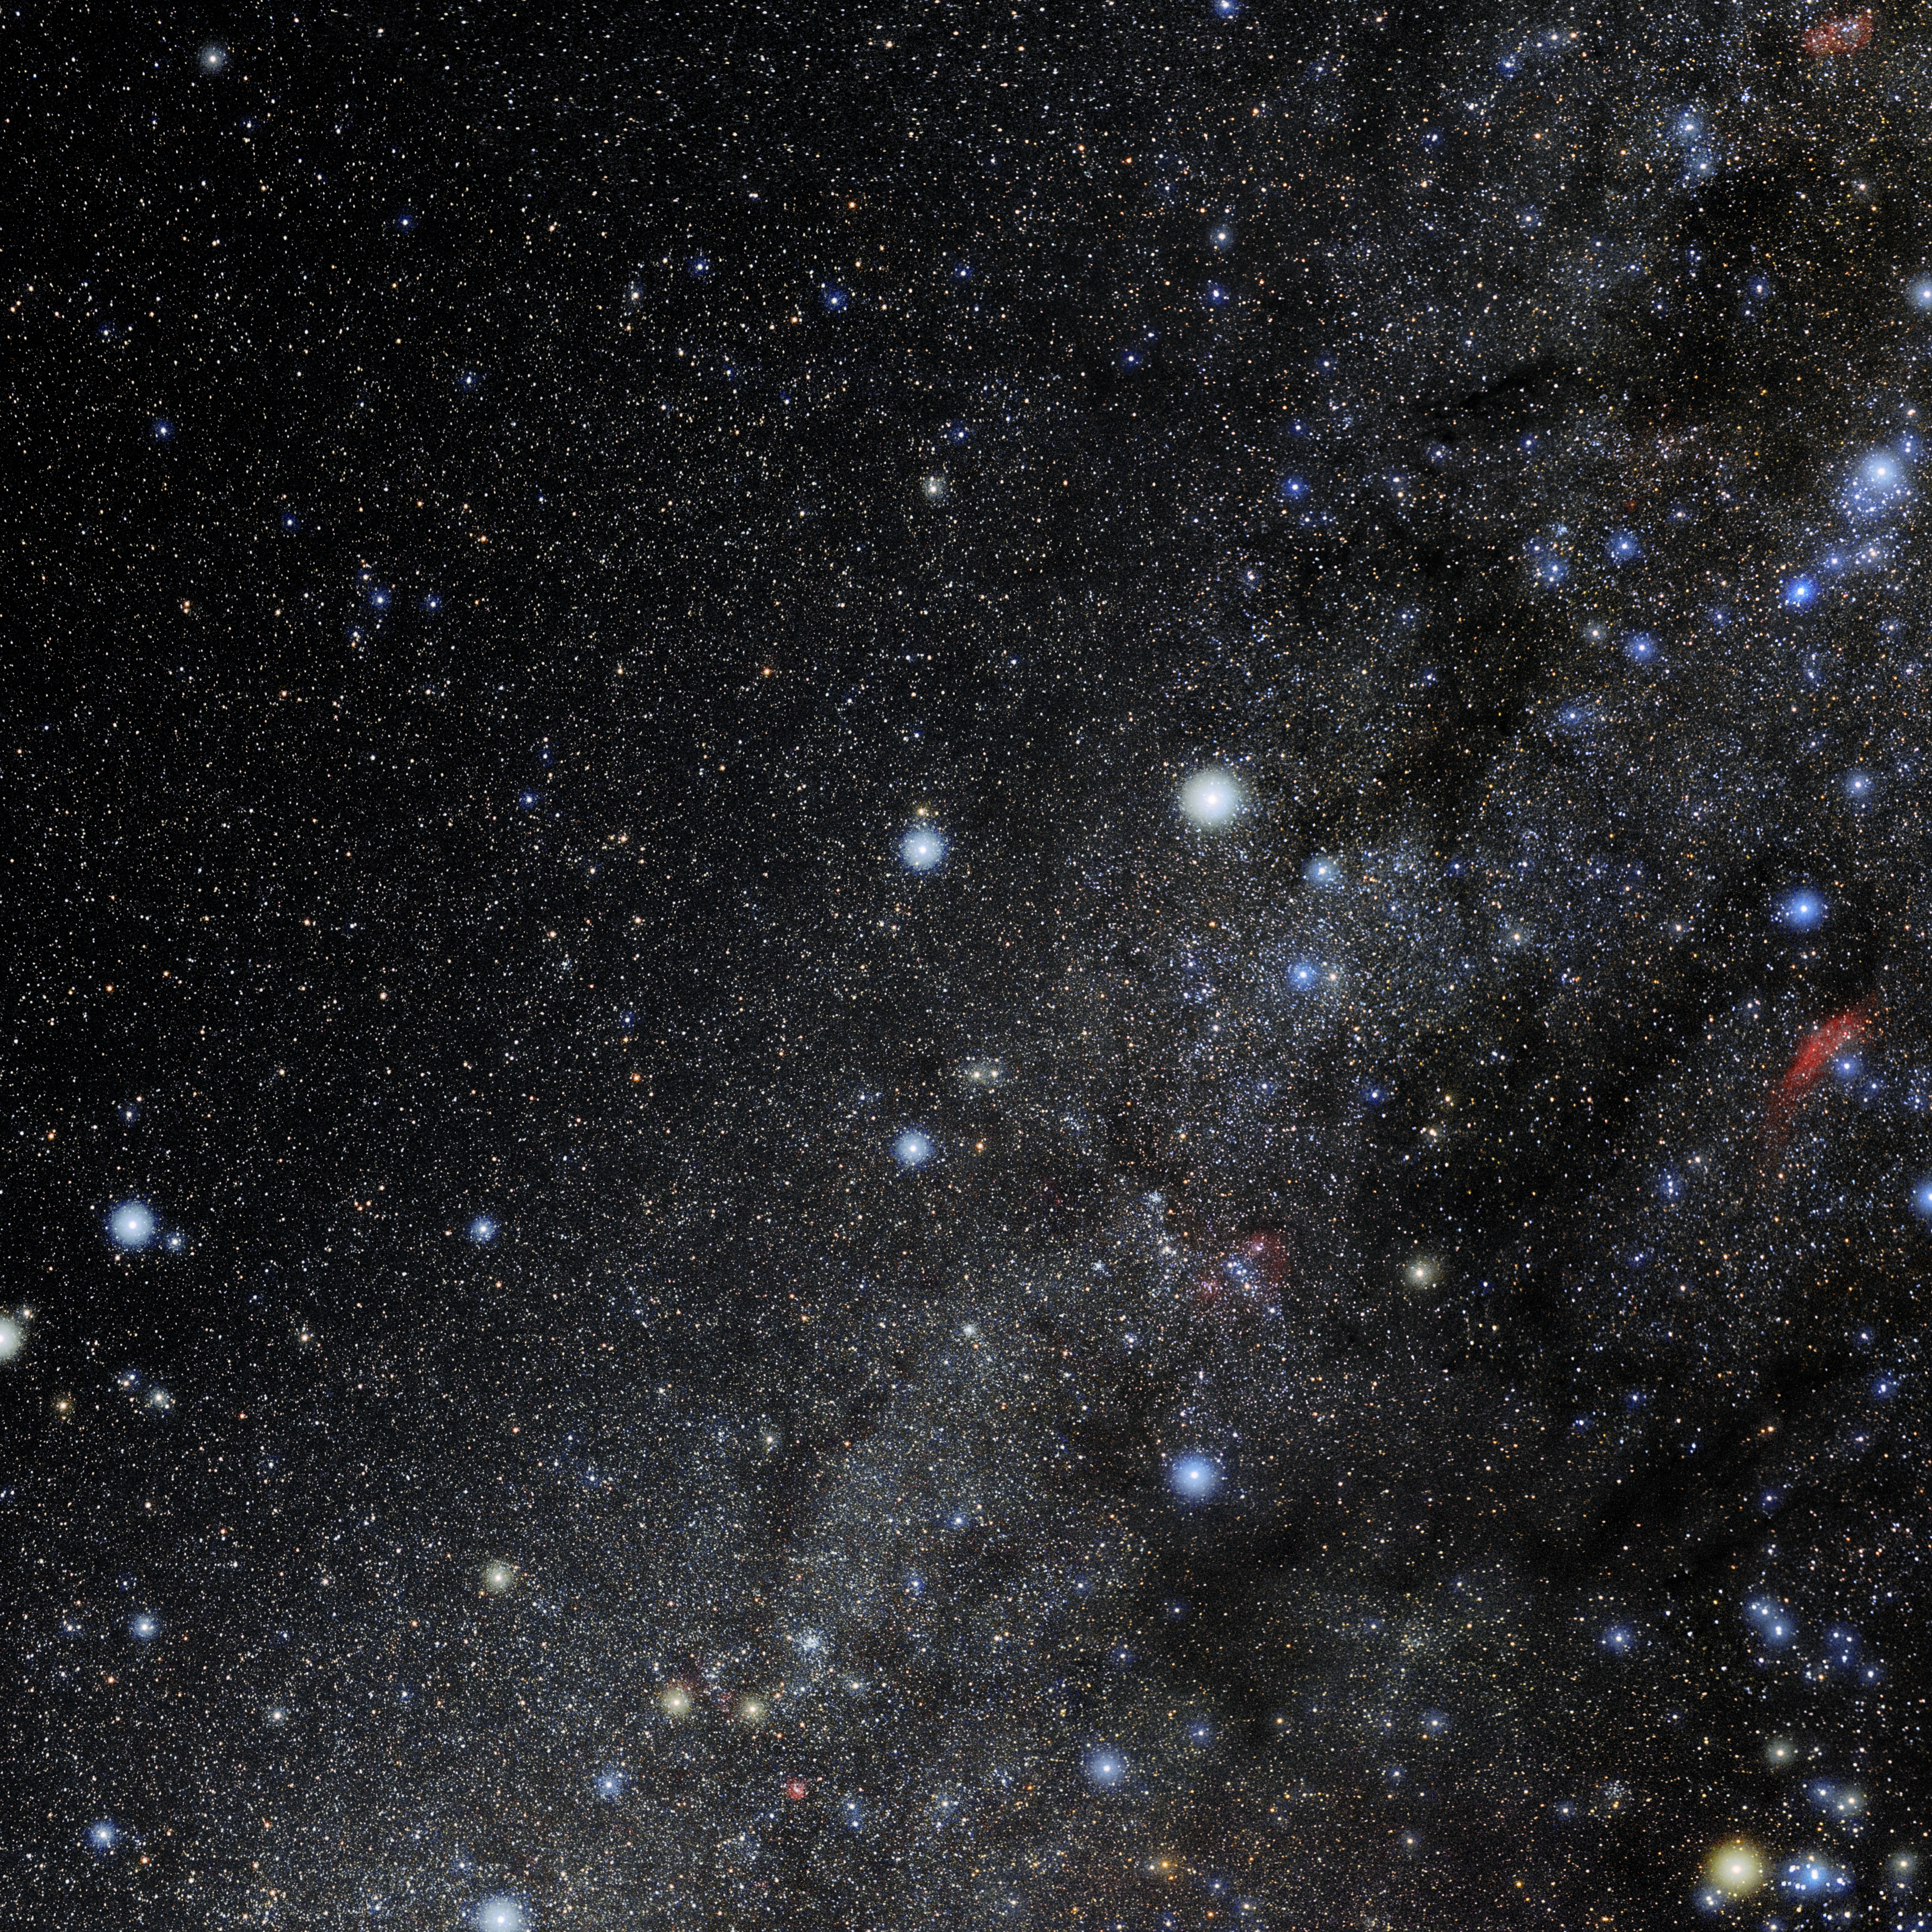

Auriga

Photo of the constellation Auriga produced by NOIRLab in collaboration with Eckhard Slawik, a German astrophotographer. Here is the annotated version.

Credit: E. Slawik/NOIRLab/NSF/AURA/M. Zamani